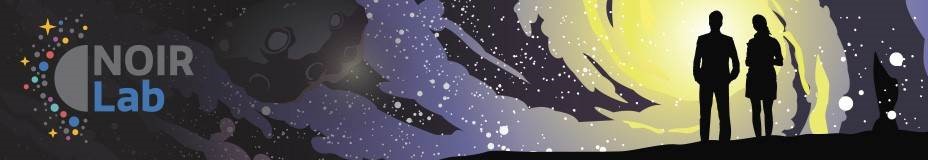

NOIRLab Banner Artwork

NOIRLab Banner Artwork with logo

Credit: NOIRLab/NSF/AURA